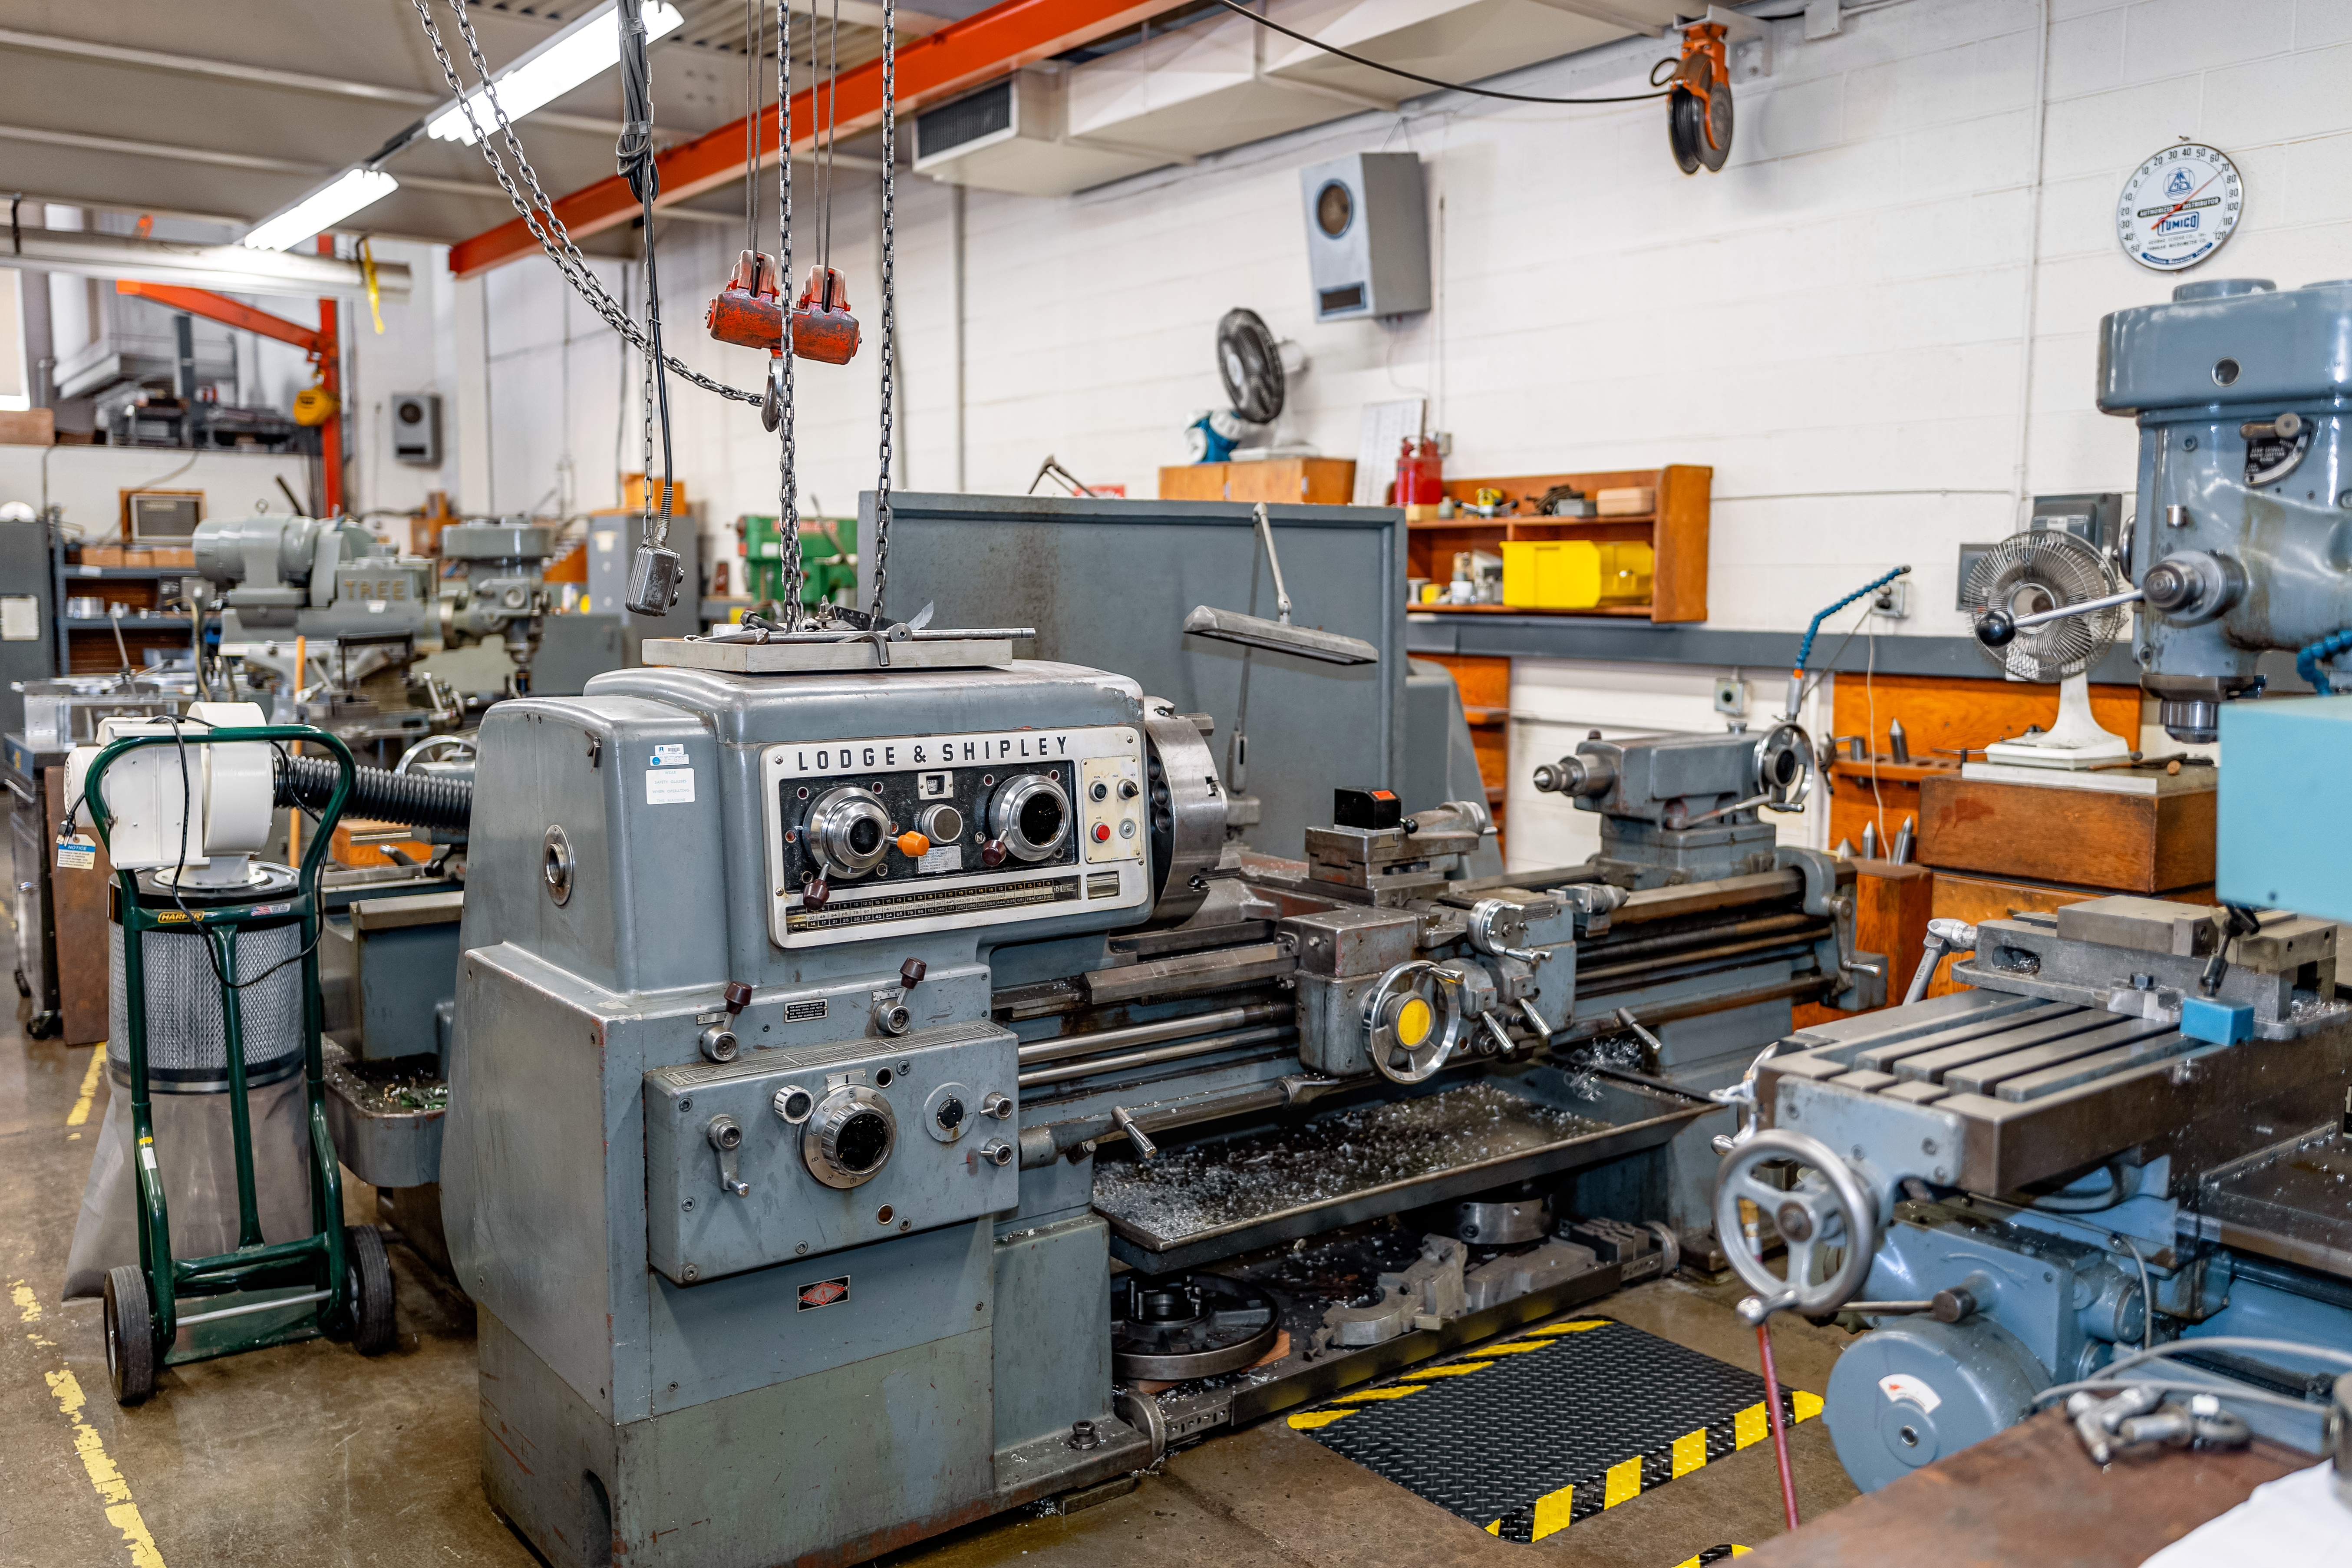

Machines at NOIRLab HQ

Machines at the NOIRLab Headquarters machine shop in Tucson, Arizona.

Credit: NOIRLab/NSF/AURA/T. Slovinský